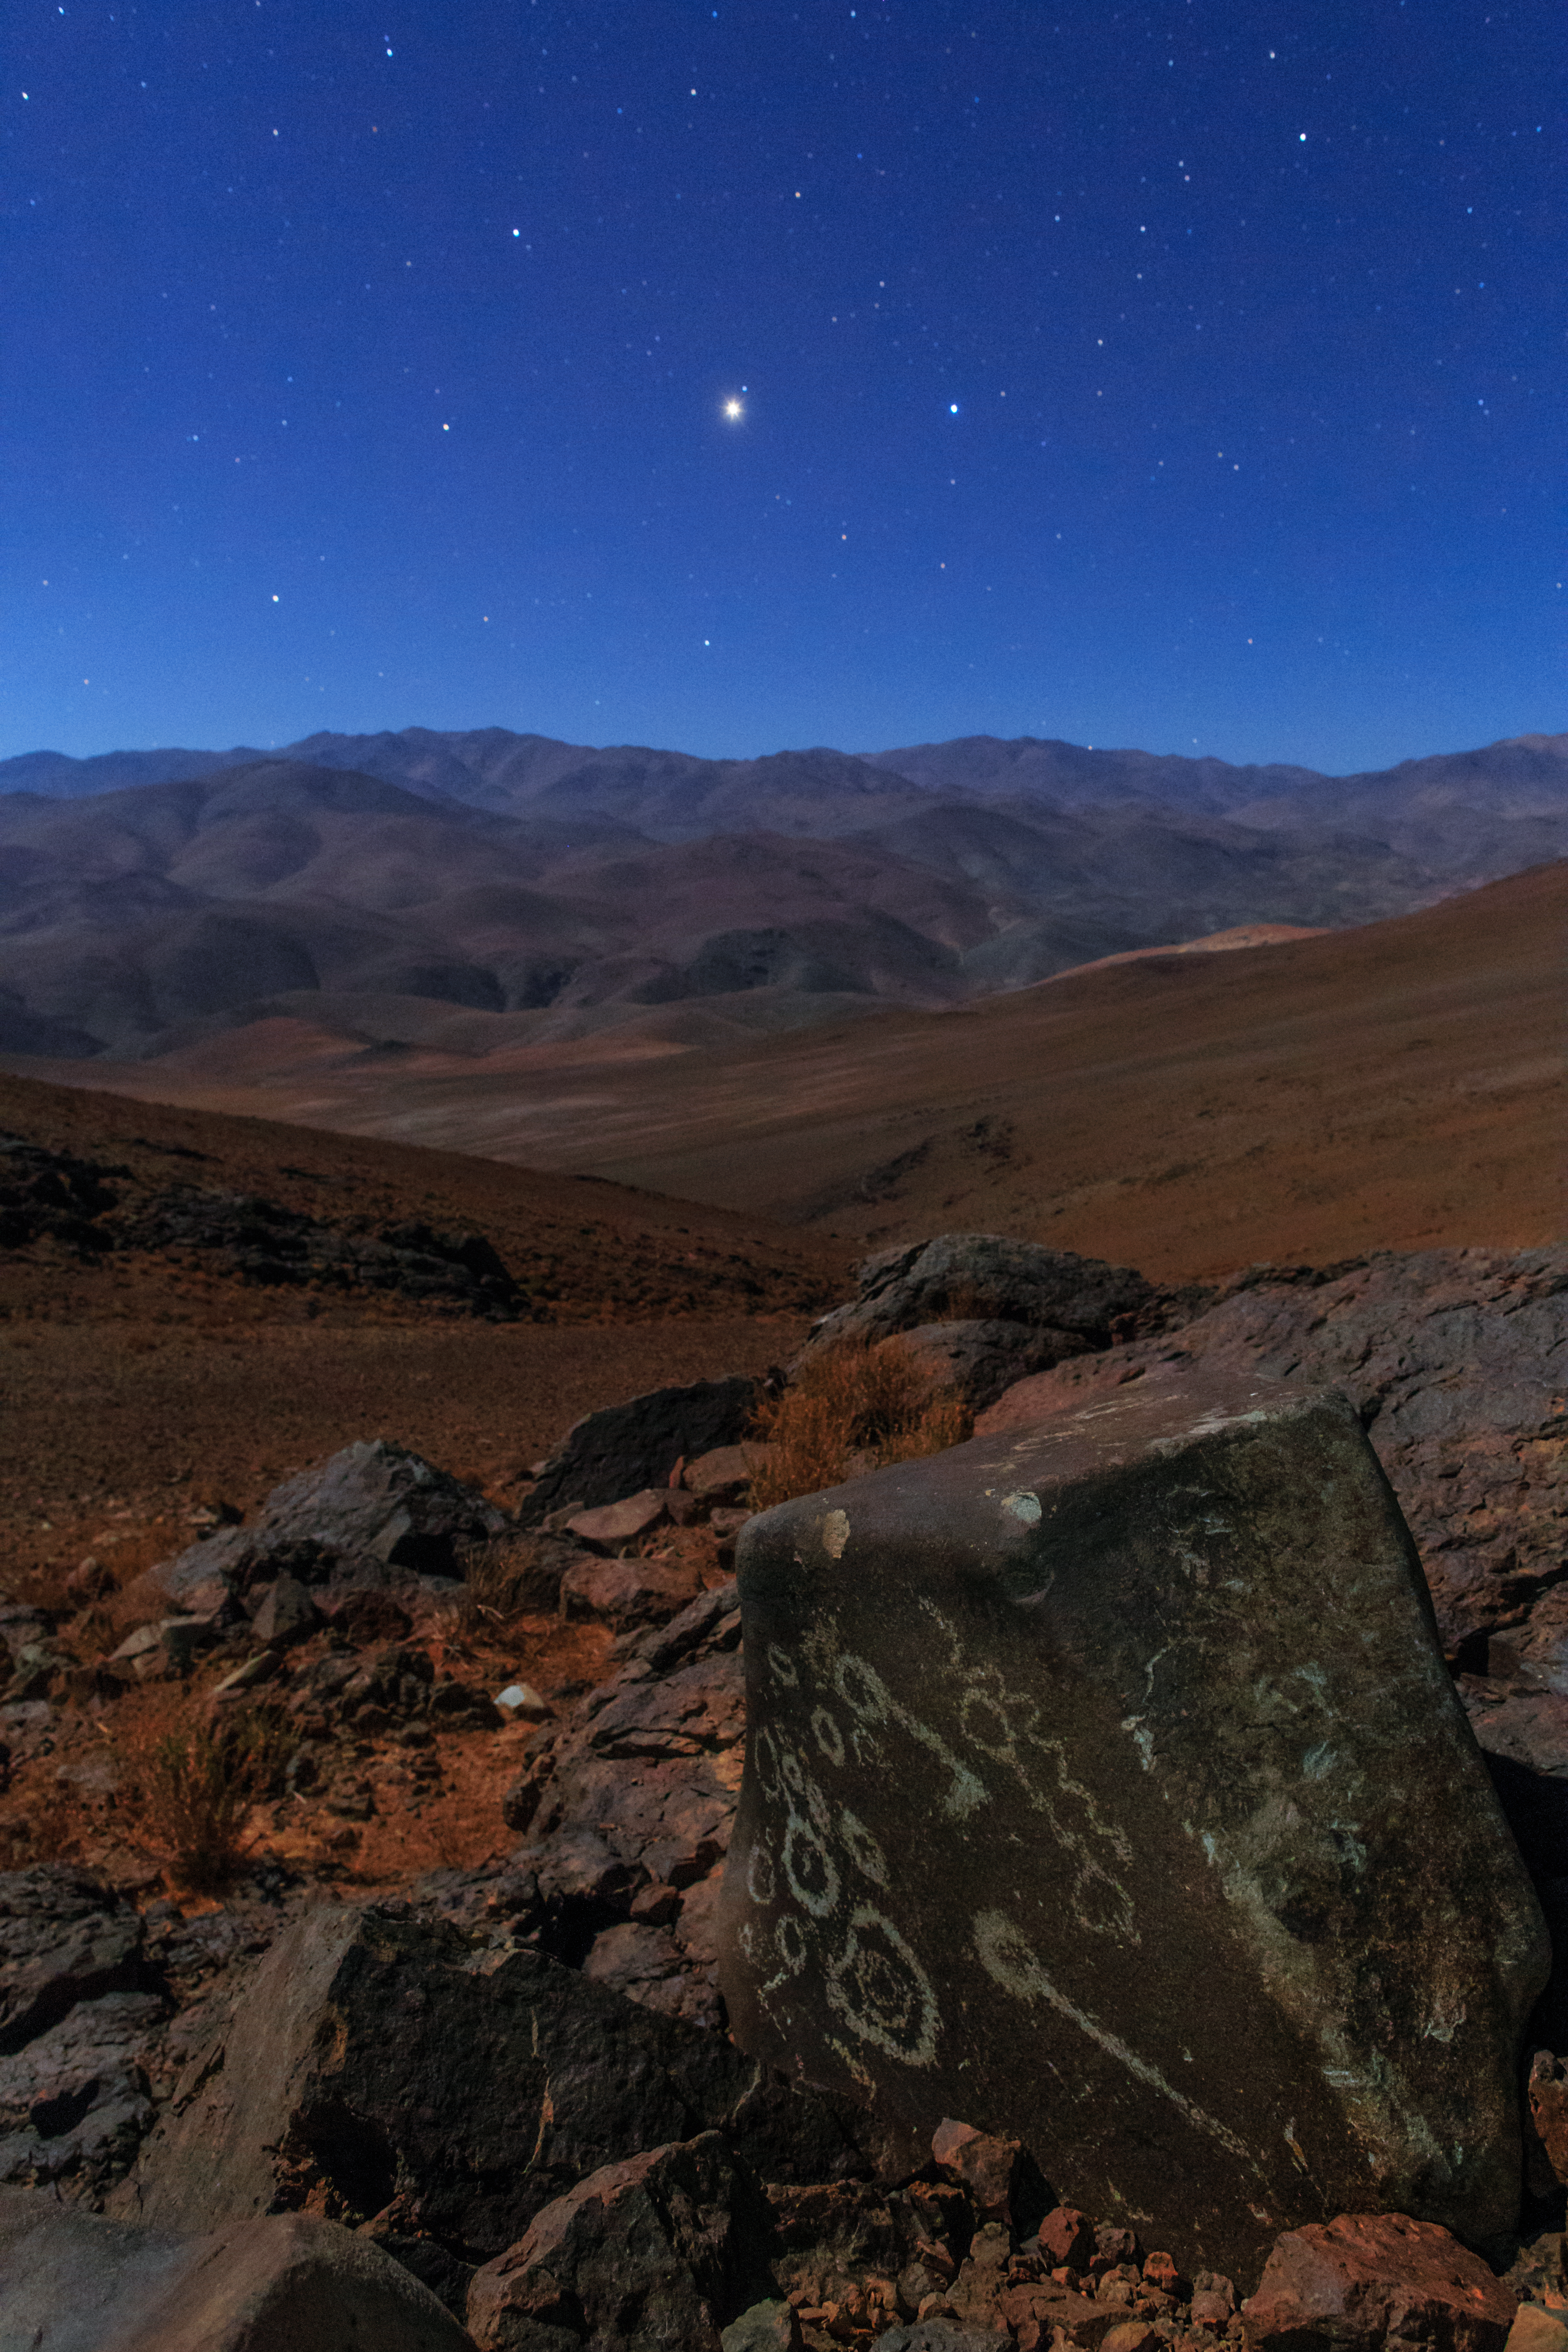

Dusk over the Atacama

Dusk over the Chilean Atacama Desert. Visible on the boulder are several petroglyphs (read more here).

Credit: ESO/B. Tafreshi (twanight.org)